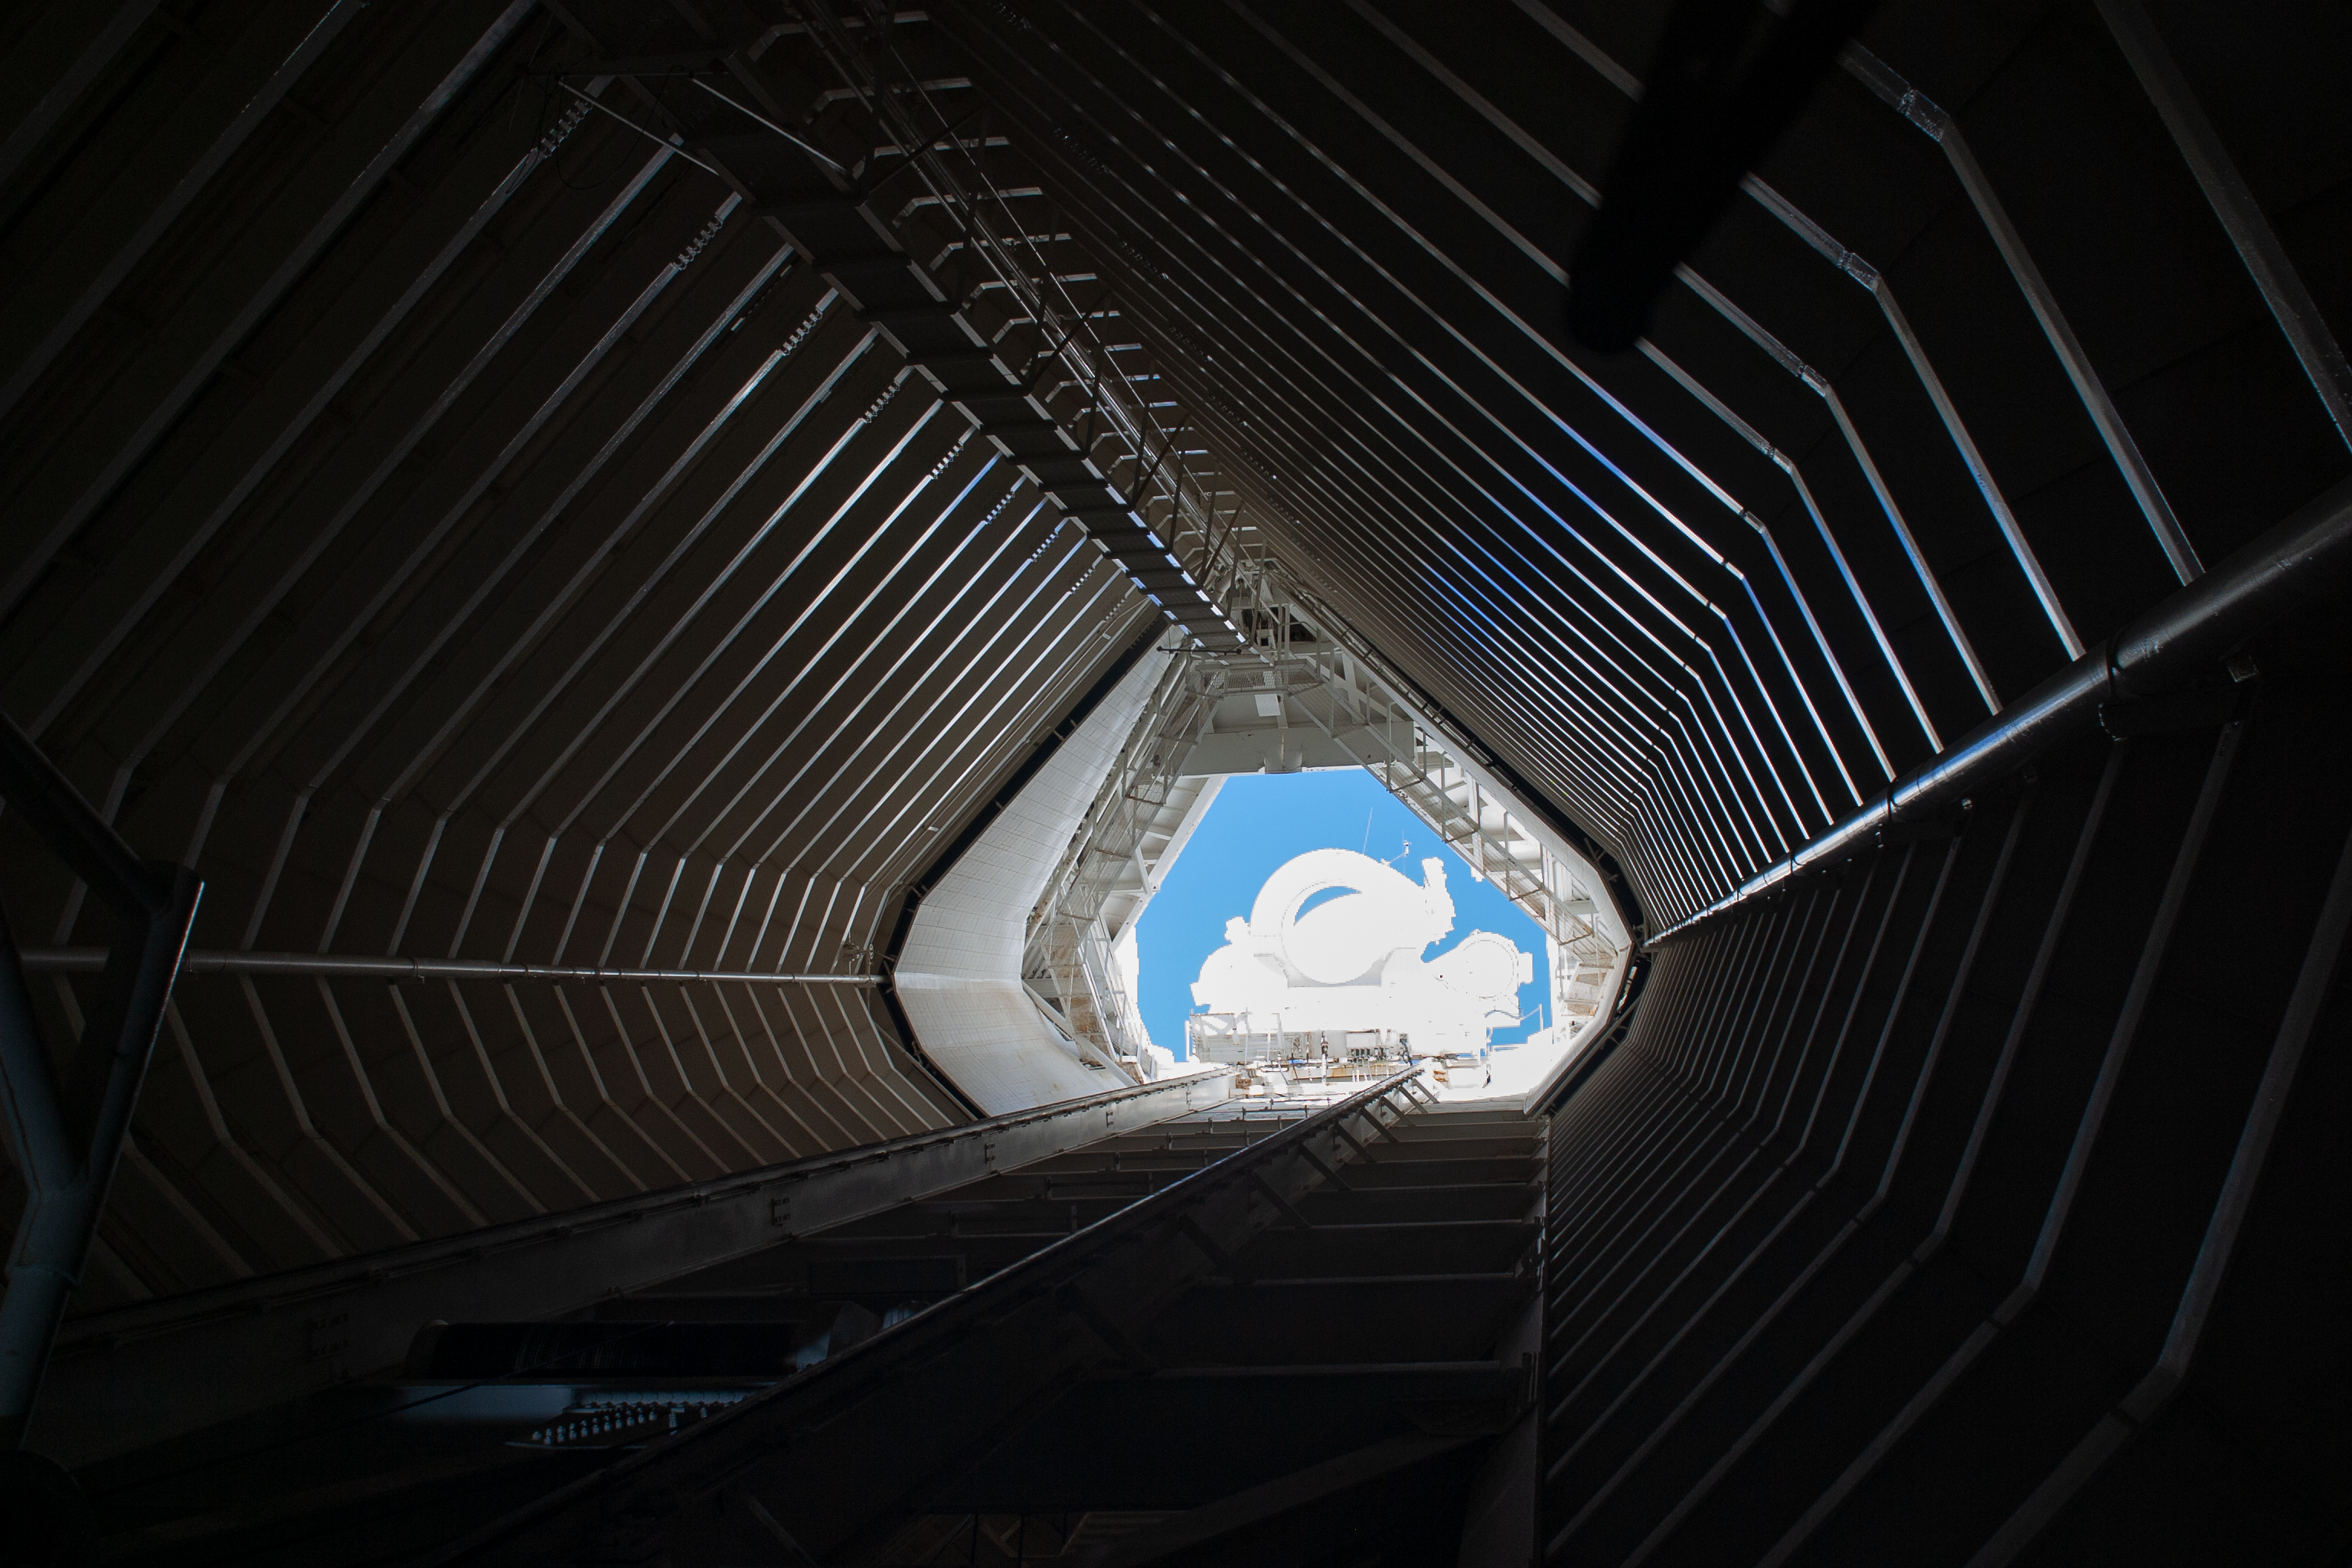

Interior view of the tunnel of the McMath-Pierce Solar Telescope

Interior view of the tunnel of the McMath-Pierce Solar Telescope at Kitt Peak National Observatory, AZ.

Credit: KPNO/NOIRLab/NSF/AURA/P. Marenfeld